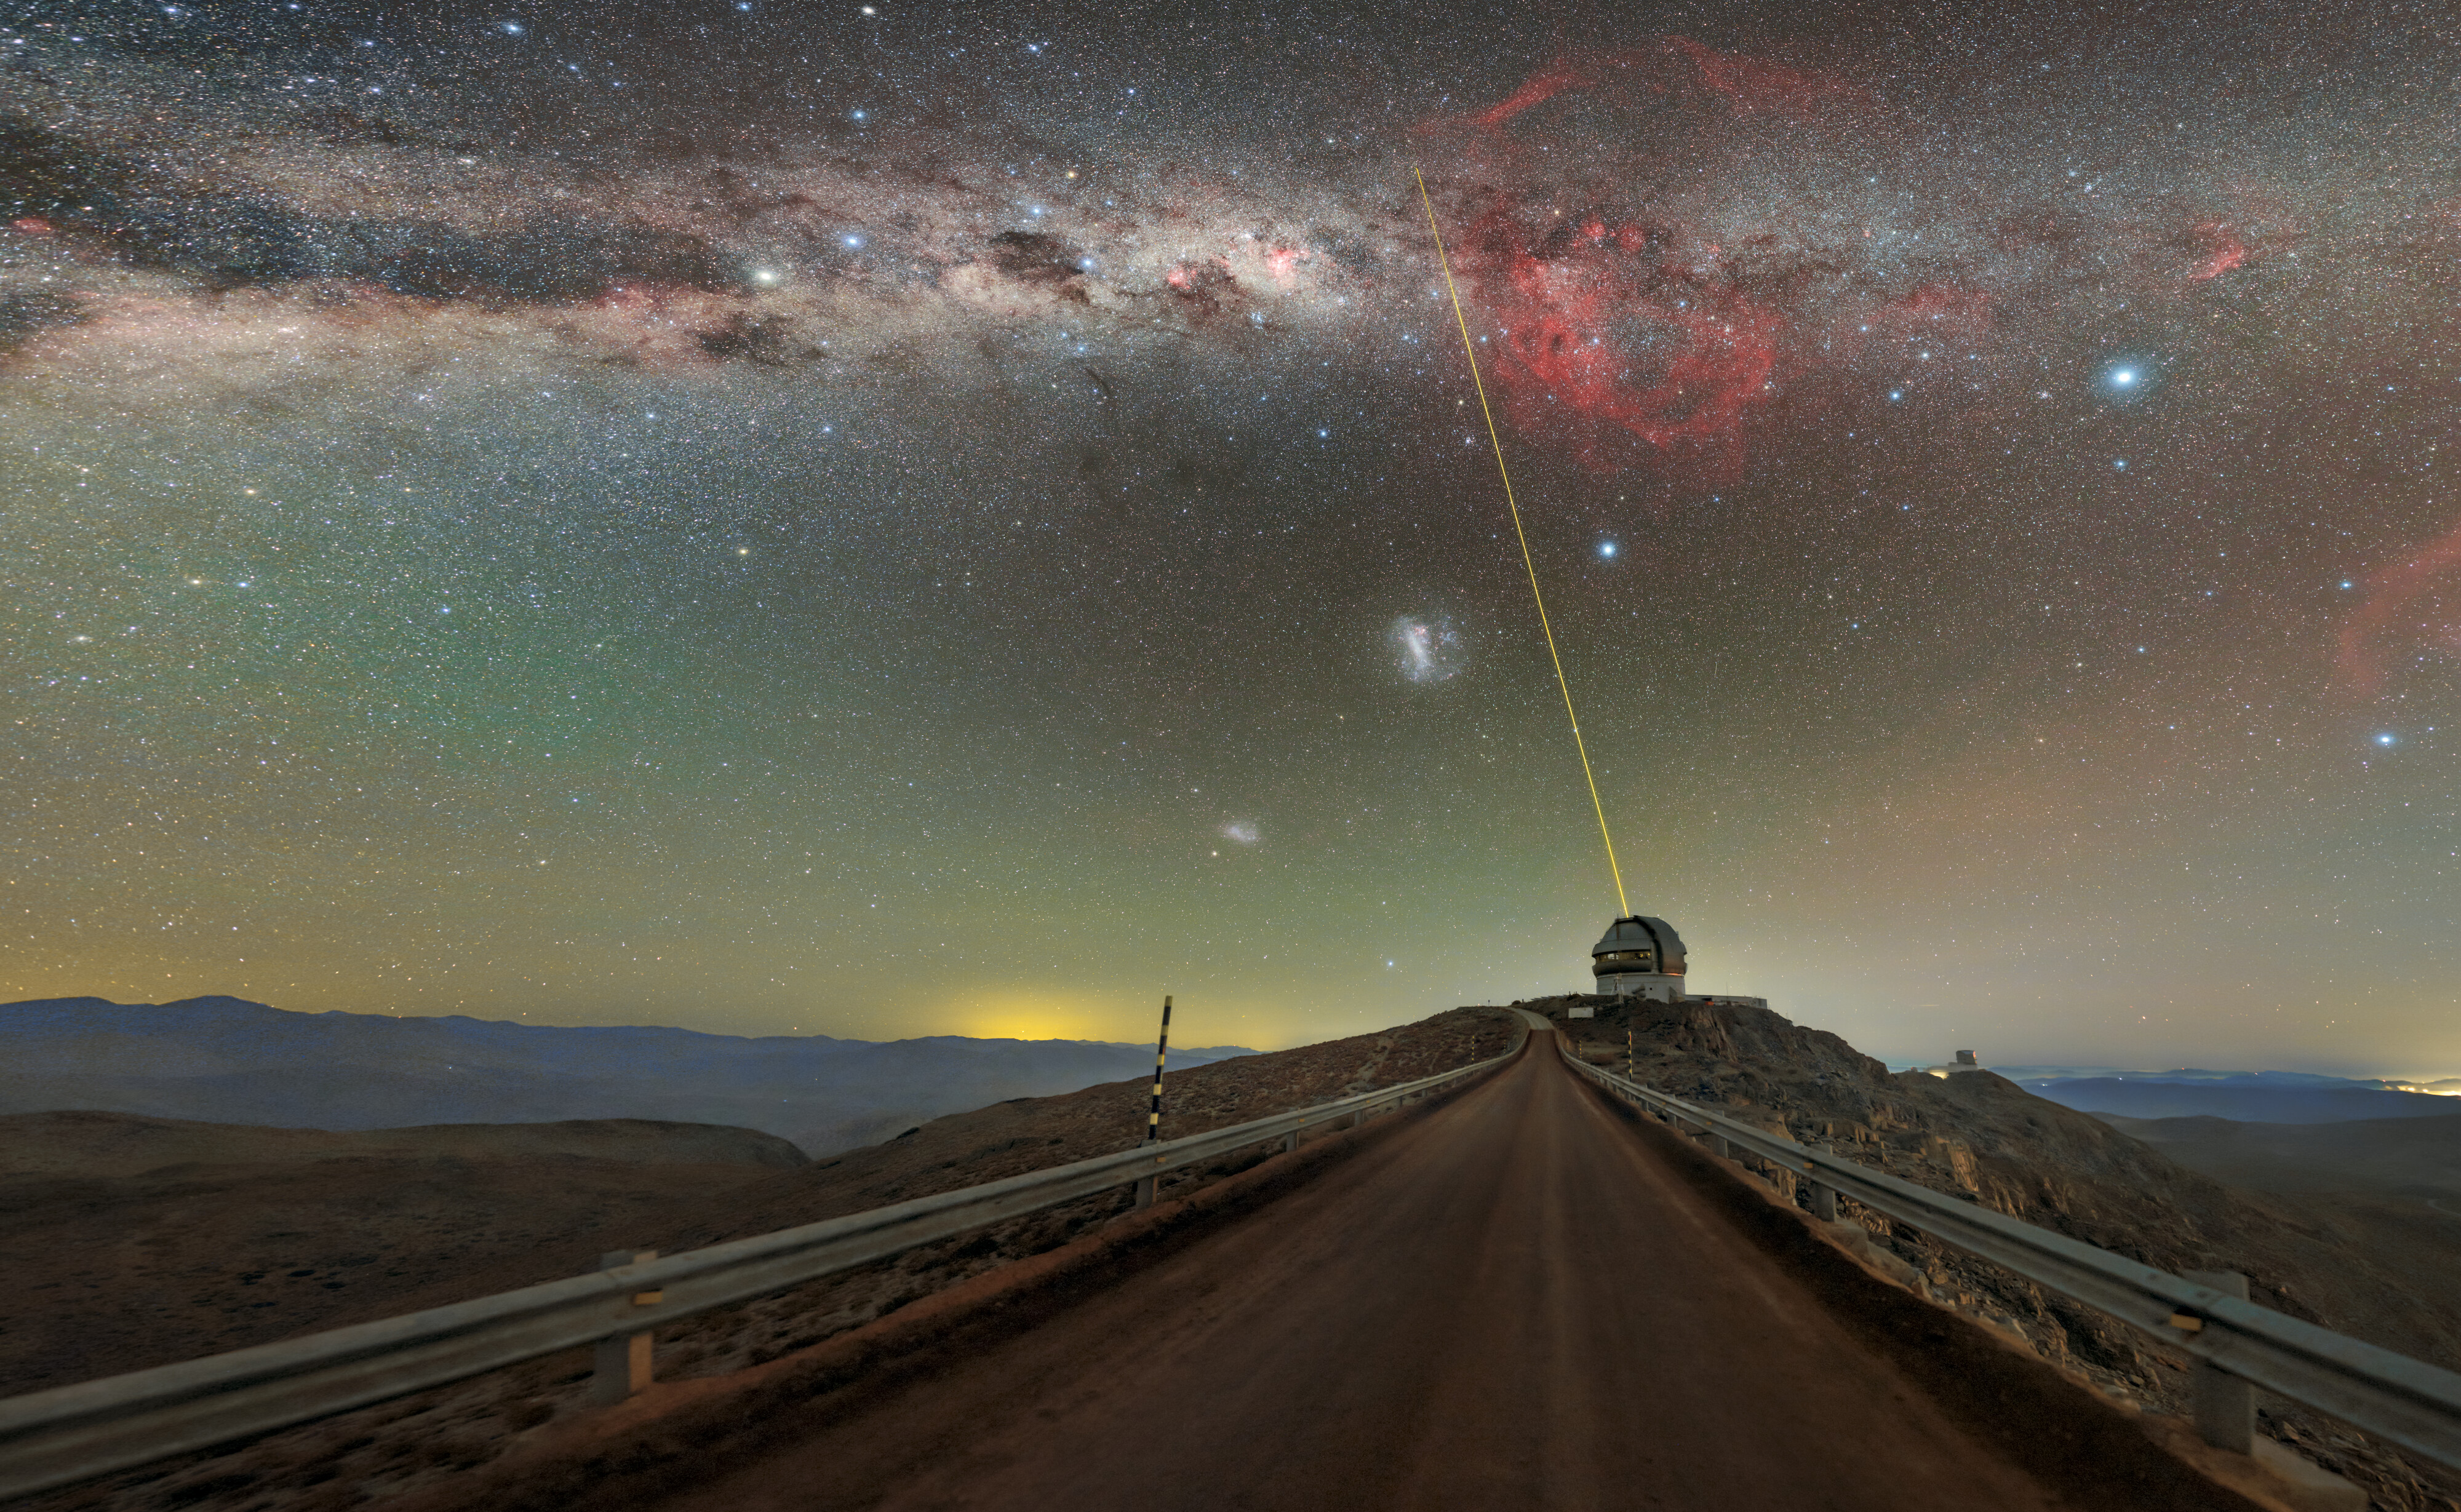

Cerro Pachón at Night

Gemini South and the SOAR telescope on Cerro Pachón, illuminated by the Milky Way's glow, in Chile. Gemini South can be seen projecting a laser guide star (LGS) into the night sky. A fulldome version of the image can be viewed here.

Credit: International Gemini Observatory/NOIRLab/NSF/AURA/P. Horálek